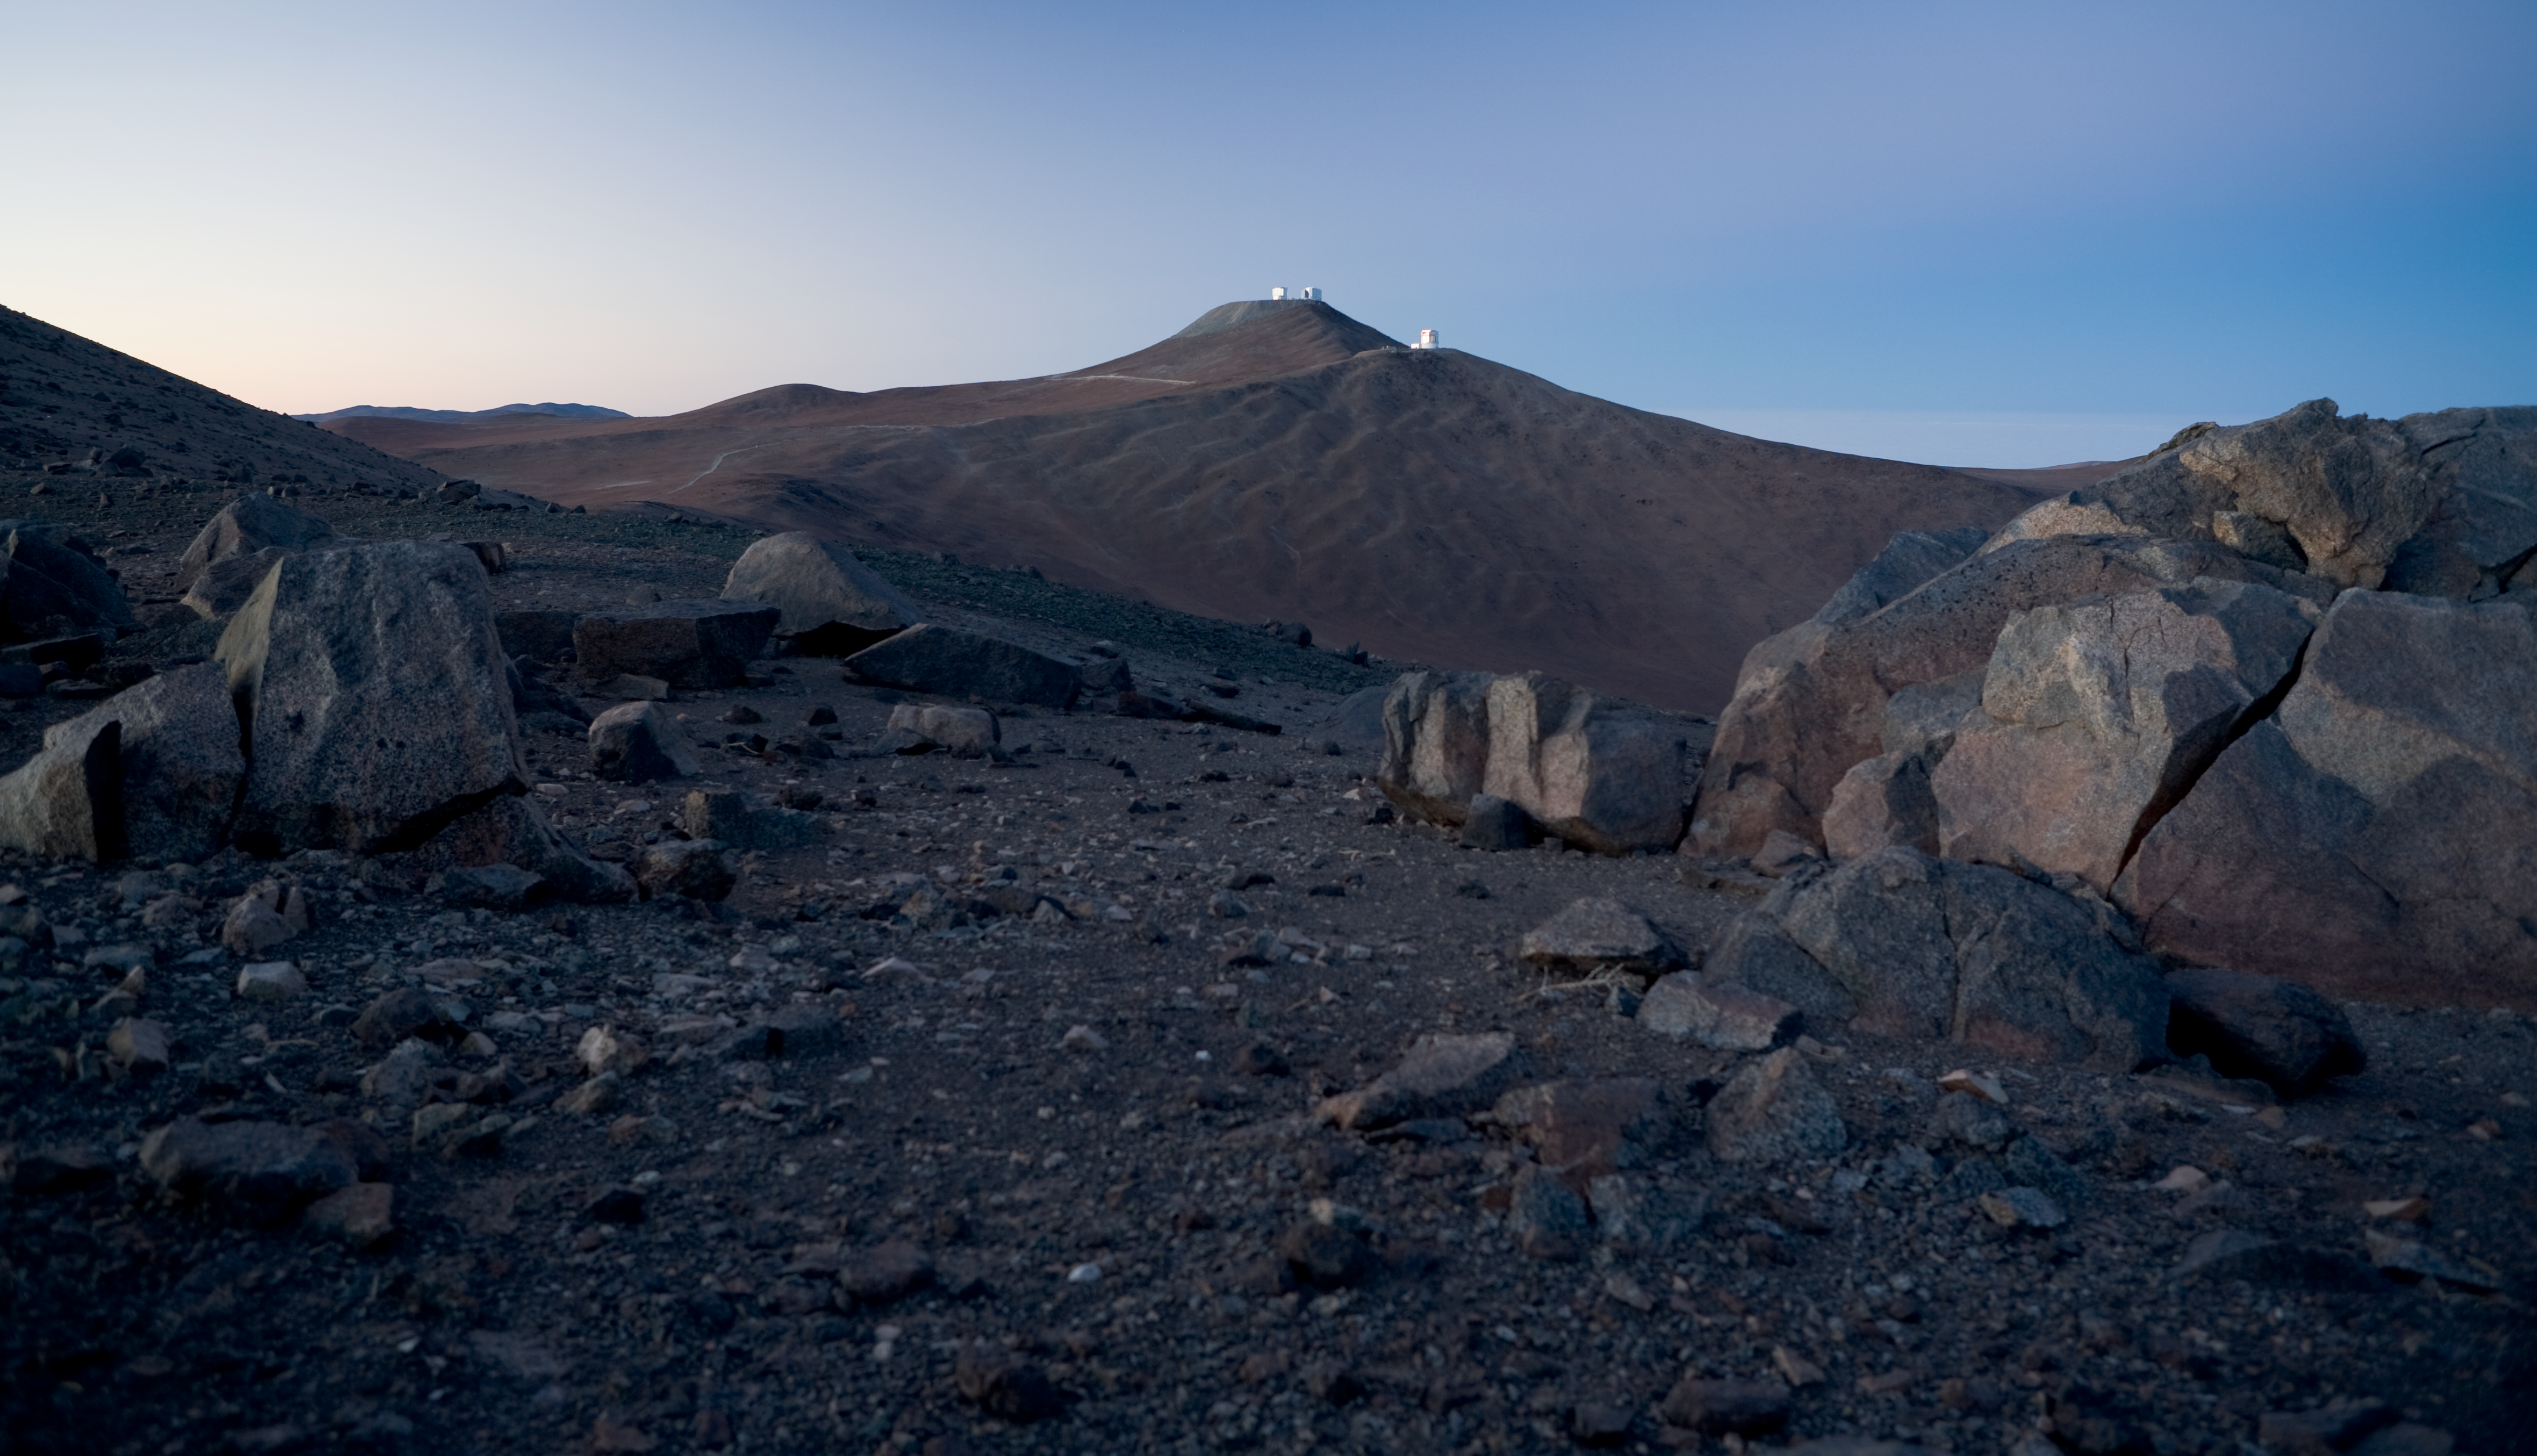

Paranal in Atacama desert

Paranal, the site of the VLT, was chosen for its unique characteristics: extreme dryness, very low cloud coverage, high altitude, and distant from any source of pollution. This wide-angle shot of the Atacama desert around Paranal, which shows the VLT and, in foreground, VISTA, summarizes it all. Photo taken in November 2007.

Credit: ESO/H.H.Heyer